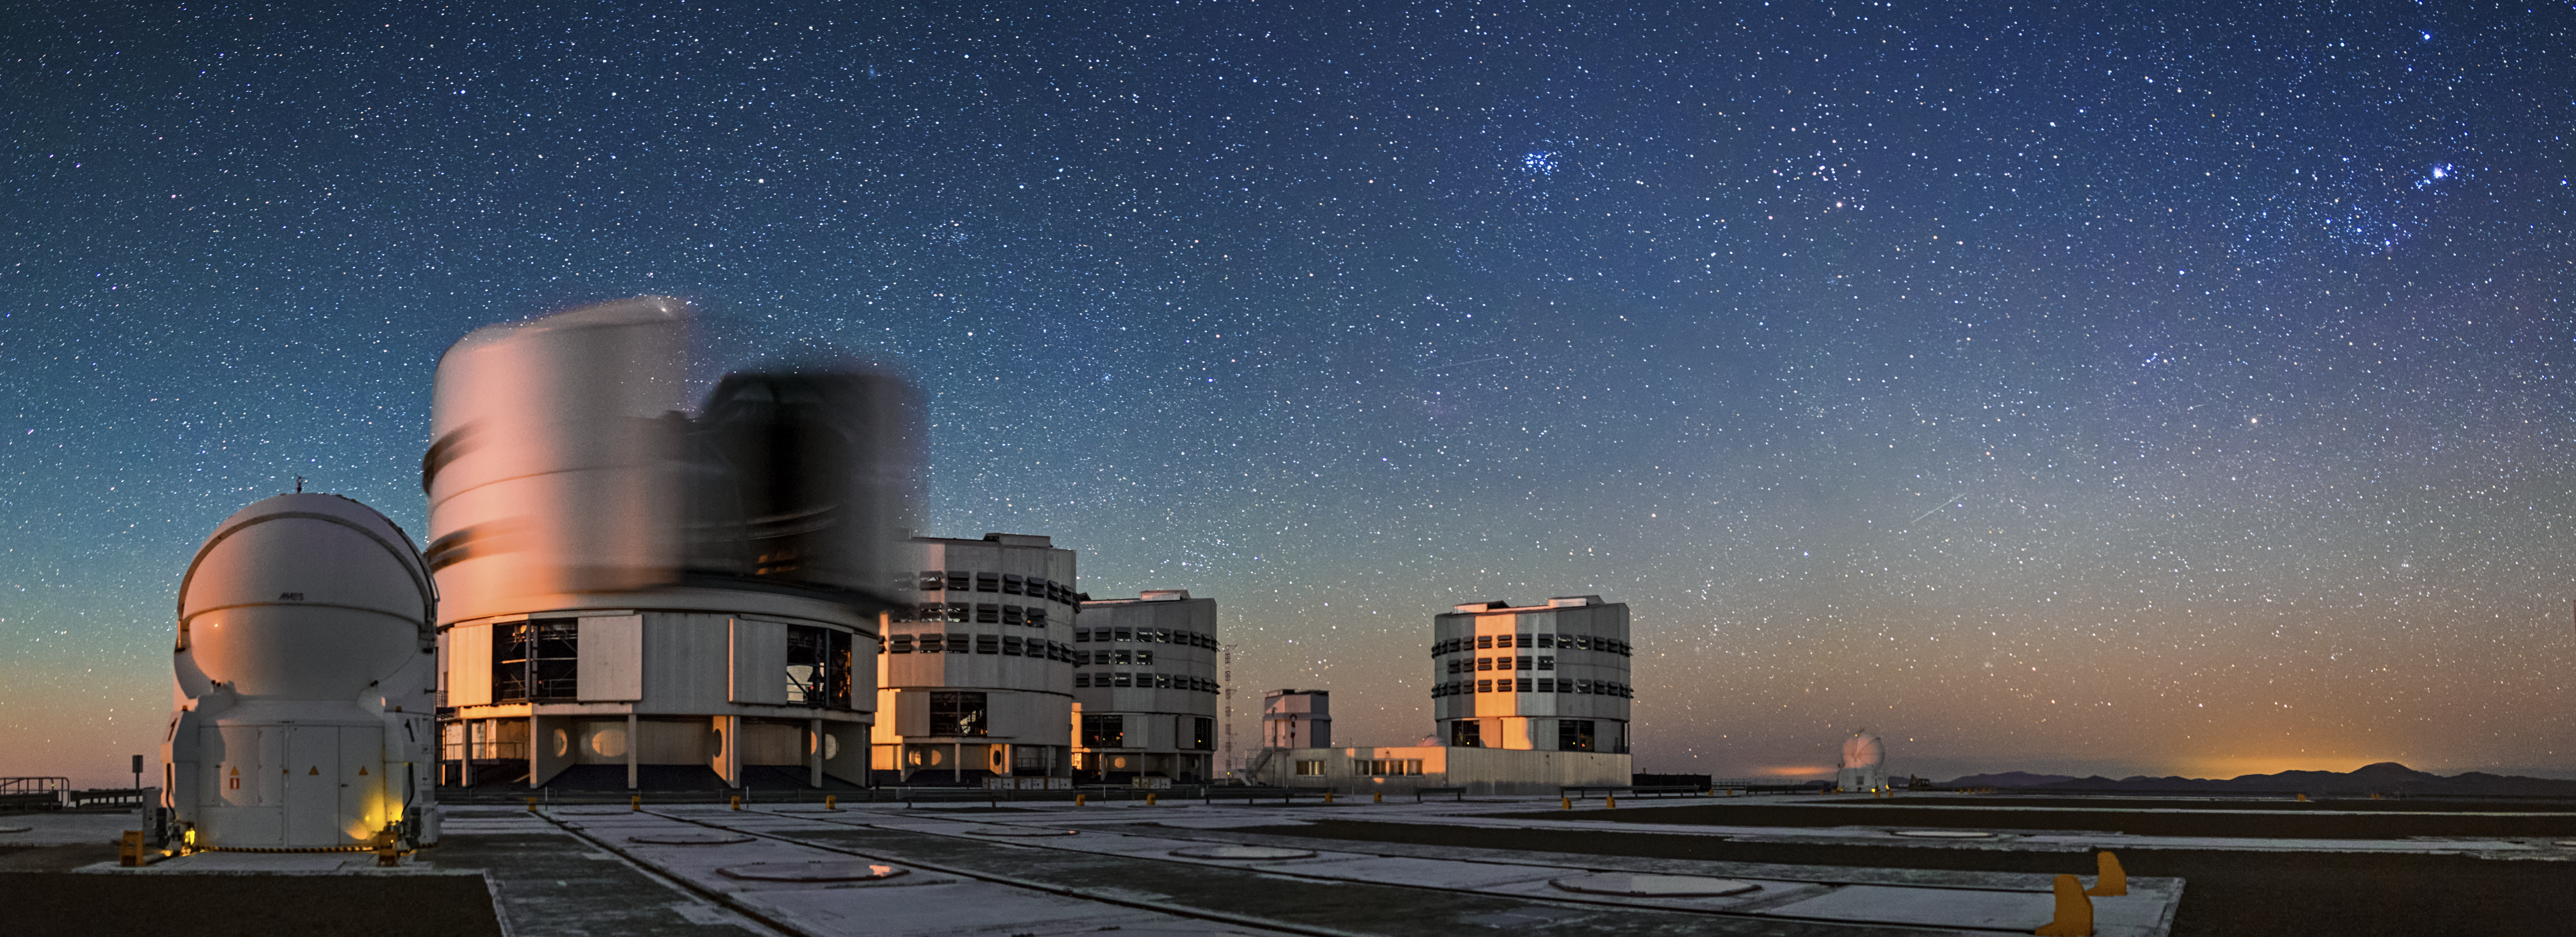

Cerro Paranal platform

A panorama of the VLT on top of Cerro Paranal. All four of the VLT Unit Telescopes and can be seen, as well as two of the four Auxiliary Telescopes. In the sky, the Pleiades and the Orion belt are easily recognizable.

Credit: A. Tudorica/ESO